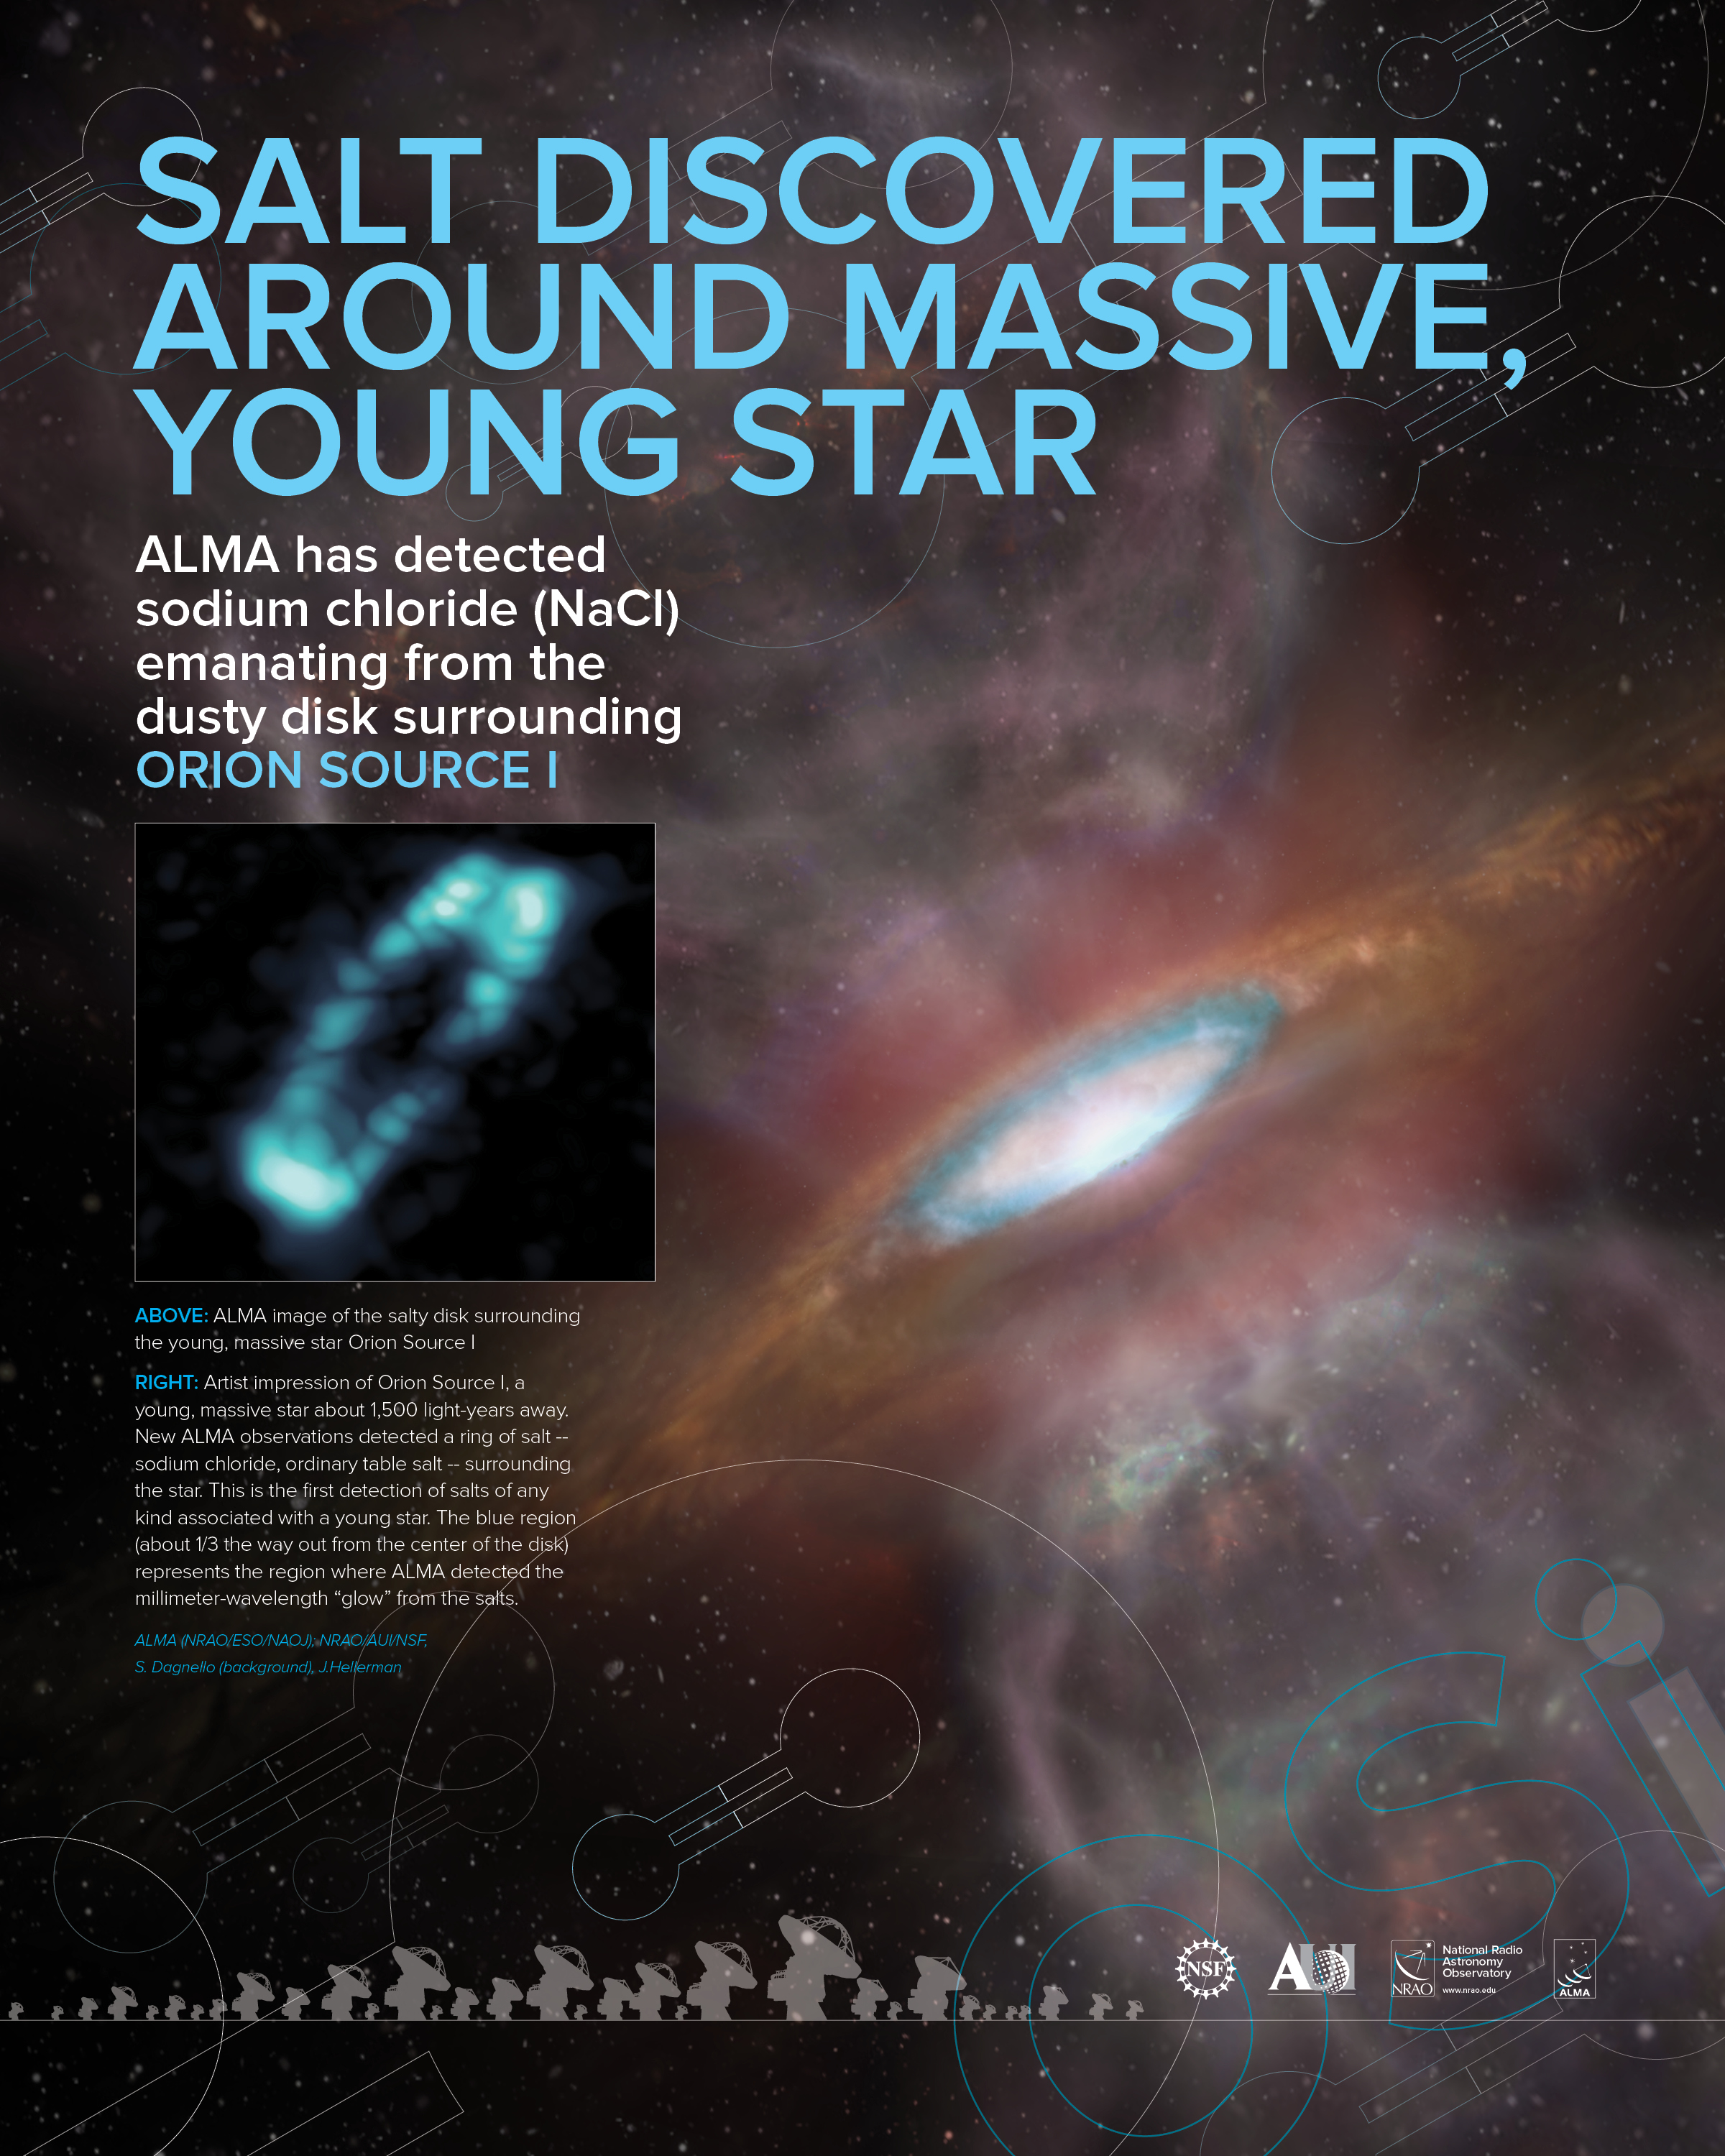

Salt Discovered Around Massive Young Star poster

ALMA has detected sodium chloride emanating from the dusty disk surrounding ORION SOURCE I

Credit: ALMA (NRAO/ESO/NAOJ); NRAO/AUI/NSF, S. Dagnello (background), J.Hellerman